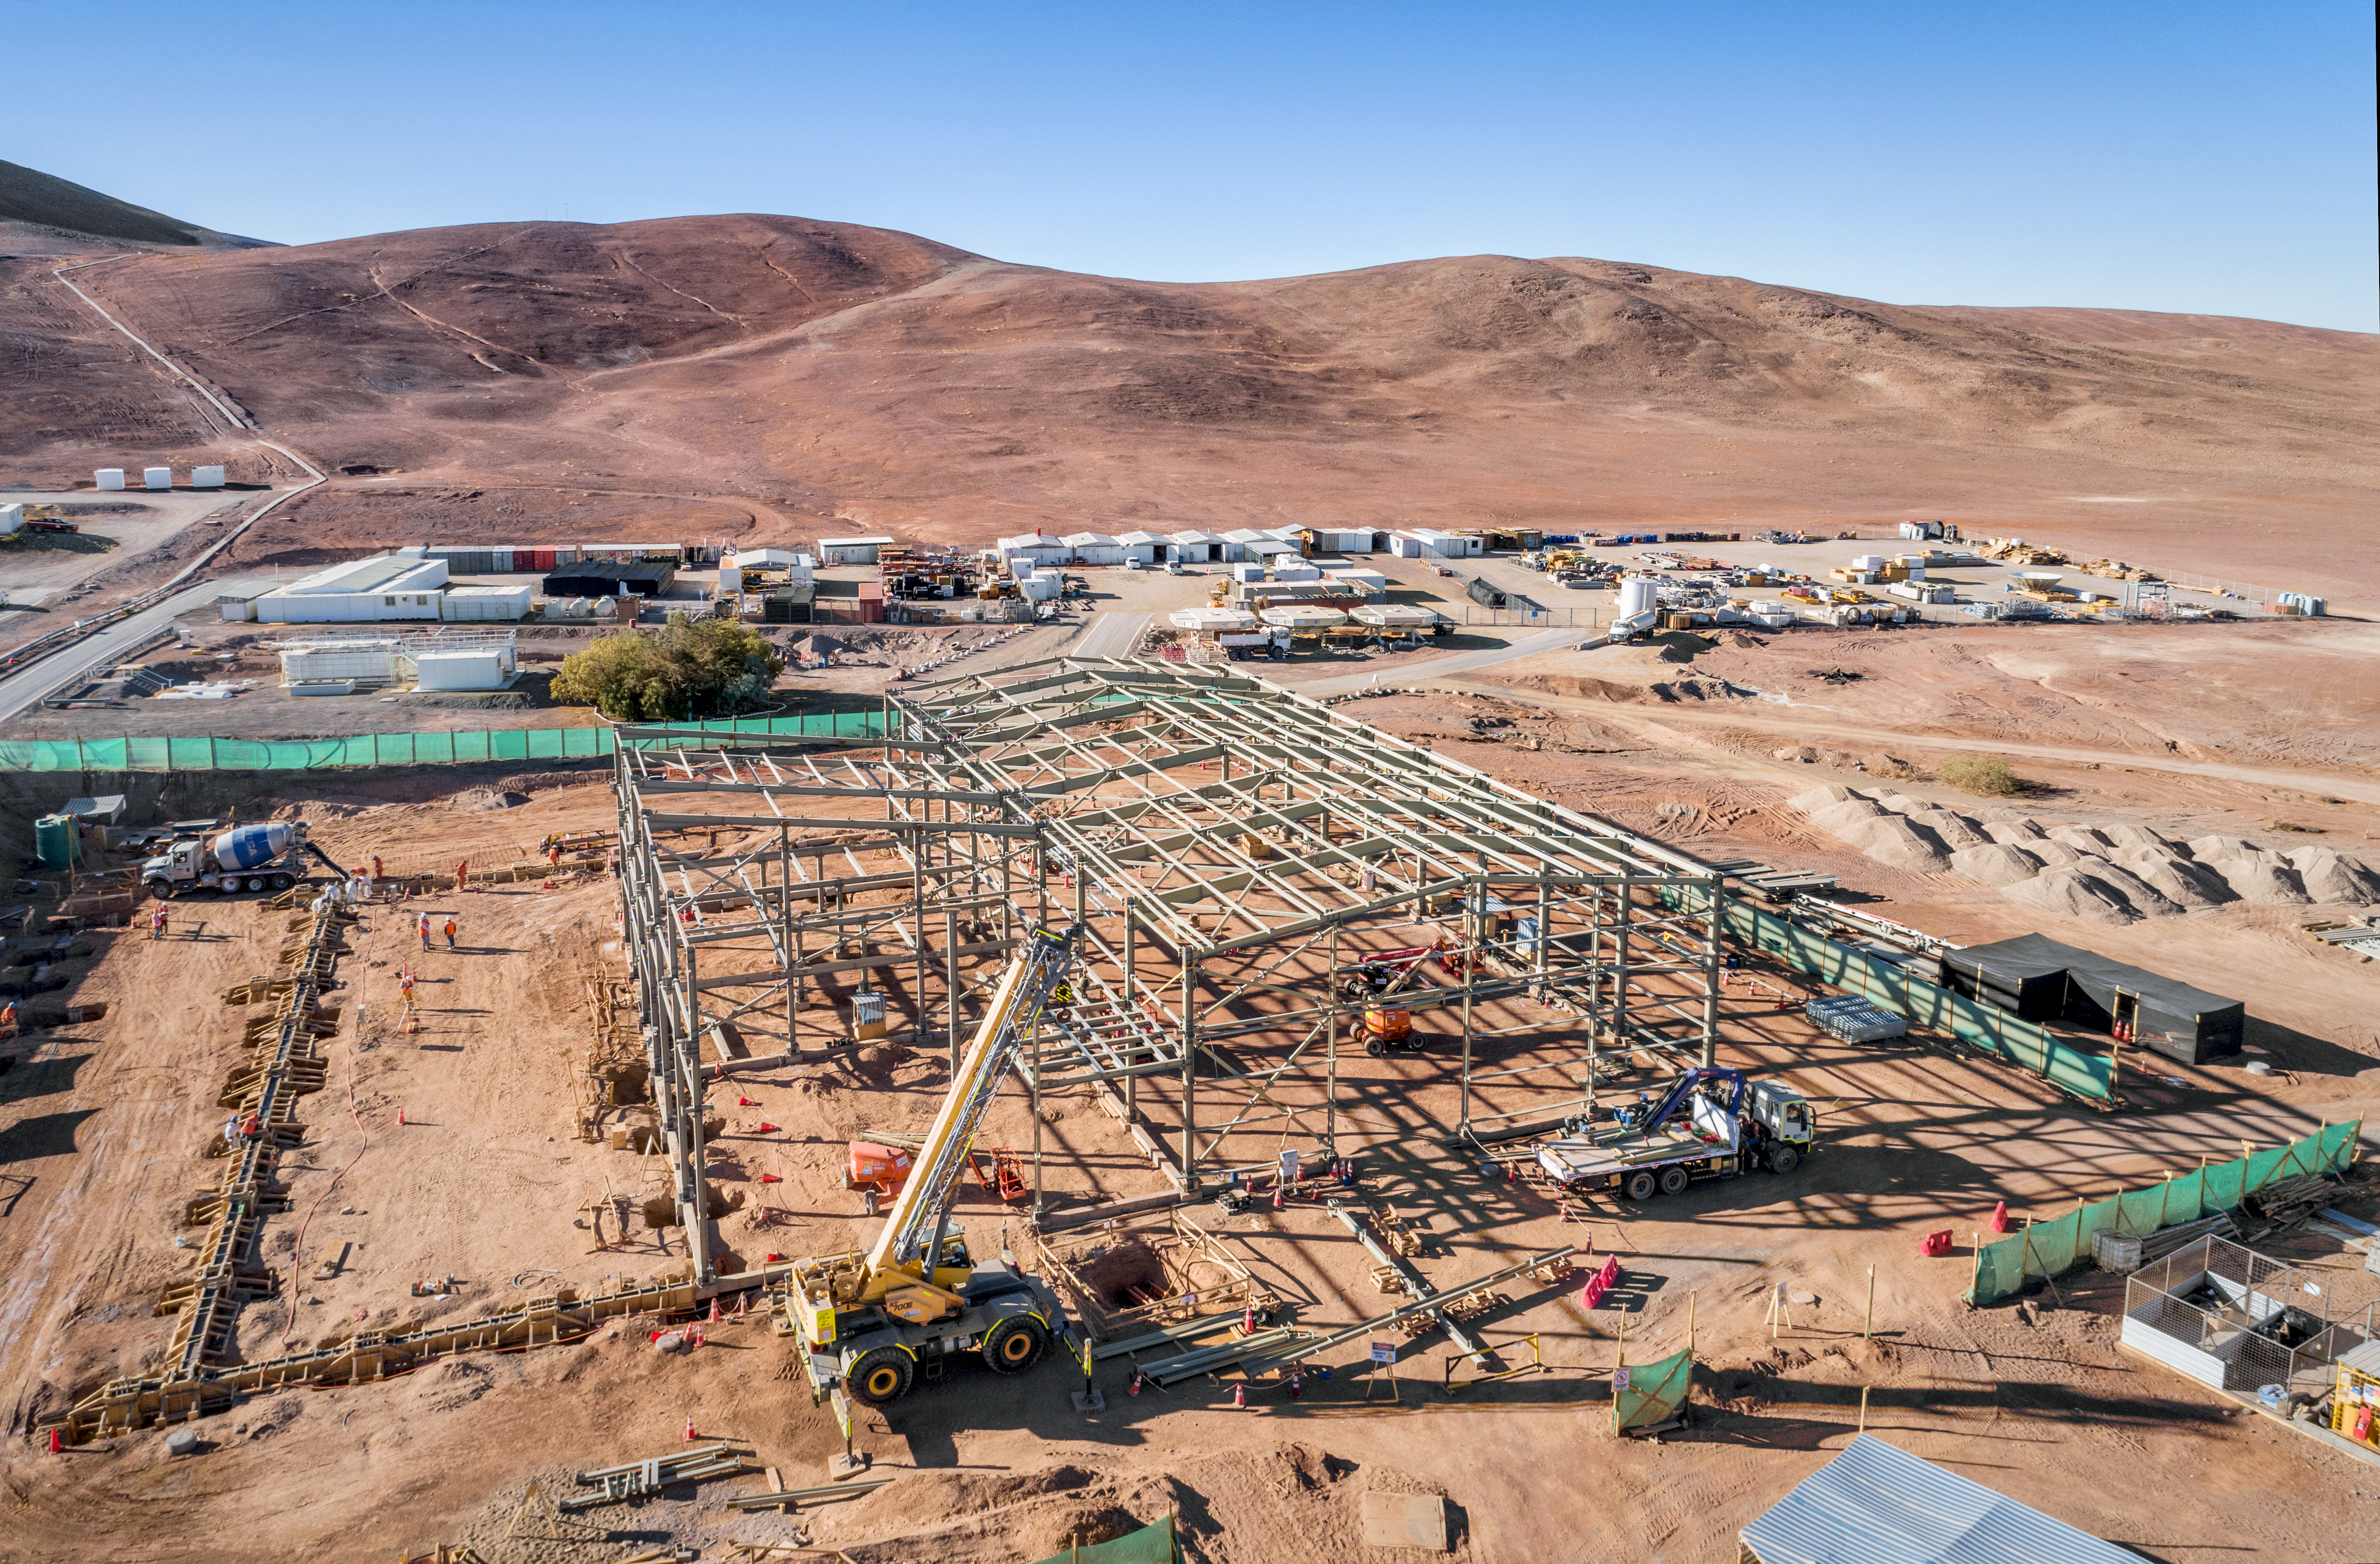

Preparations for the Extremely Large Telescope

Work is in progress at the ELT Technical Facility (ETF) at ESO's Paranal Observatory. This facility will serve as a site for the integration and verification of components of the Extremely Large Telescope, which, when completed, will be the the largest optical telescope in the world: the world's biggest eye on the sky.

Credit: G. Hüdepohl/ESO